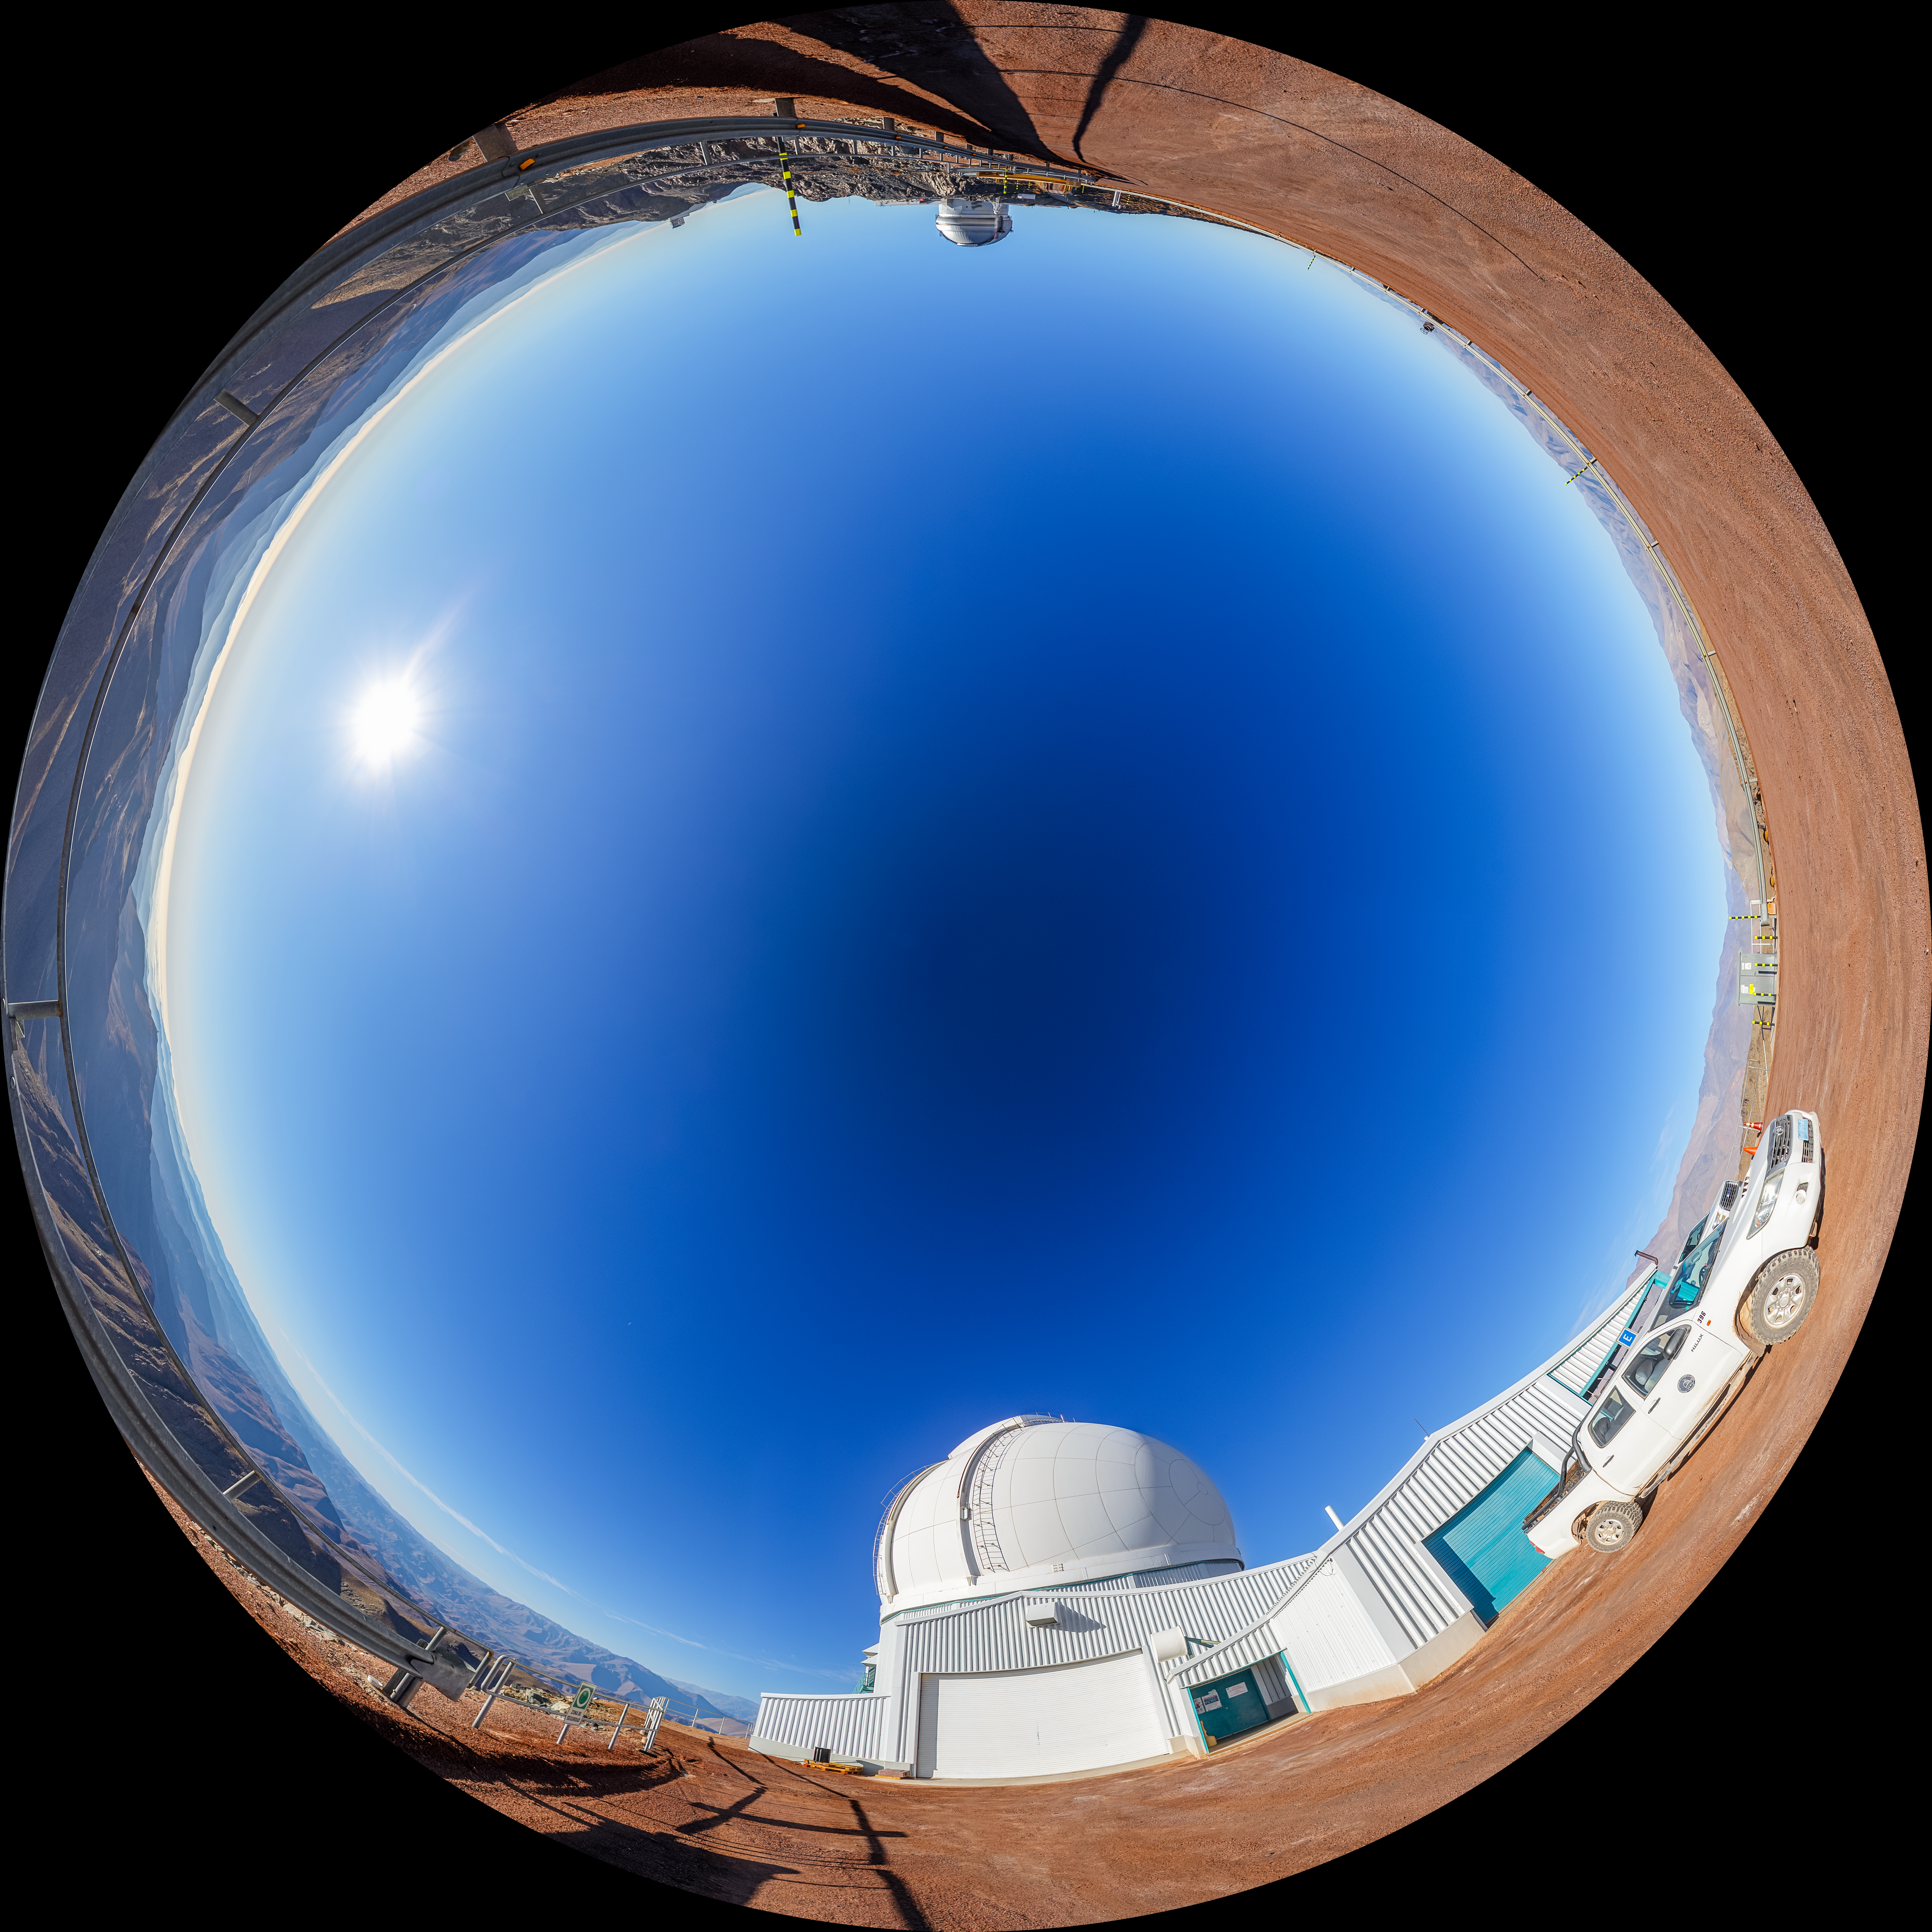

SOAR on Cerro Pachón Fulldome

A fulldome view of the 4.1-meter Southern Astrophysical Research (SOAR) Telescope on Cerro Pachón, with Gemini South and the Vera C. Rubin Observatory in the background.

A 360 panorama version of this image can be viewed here.

Credit: NOIRLab/NSF/AURA/P. Horálek